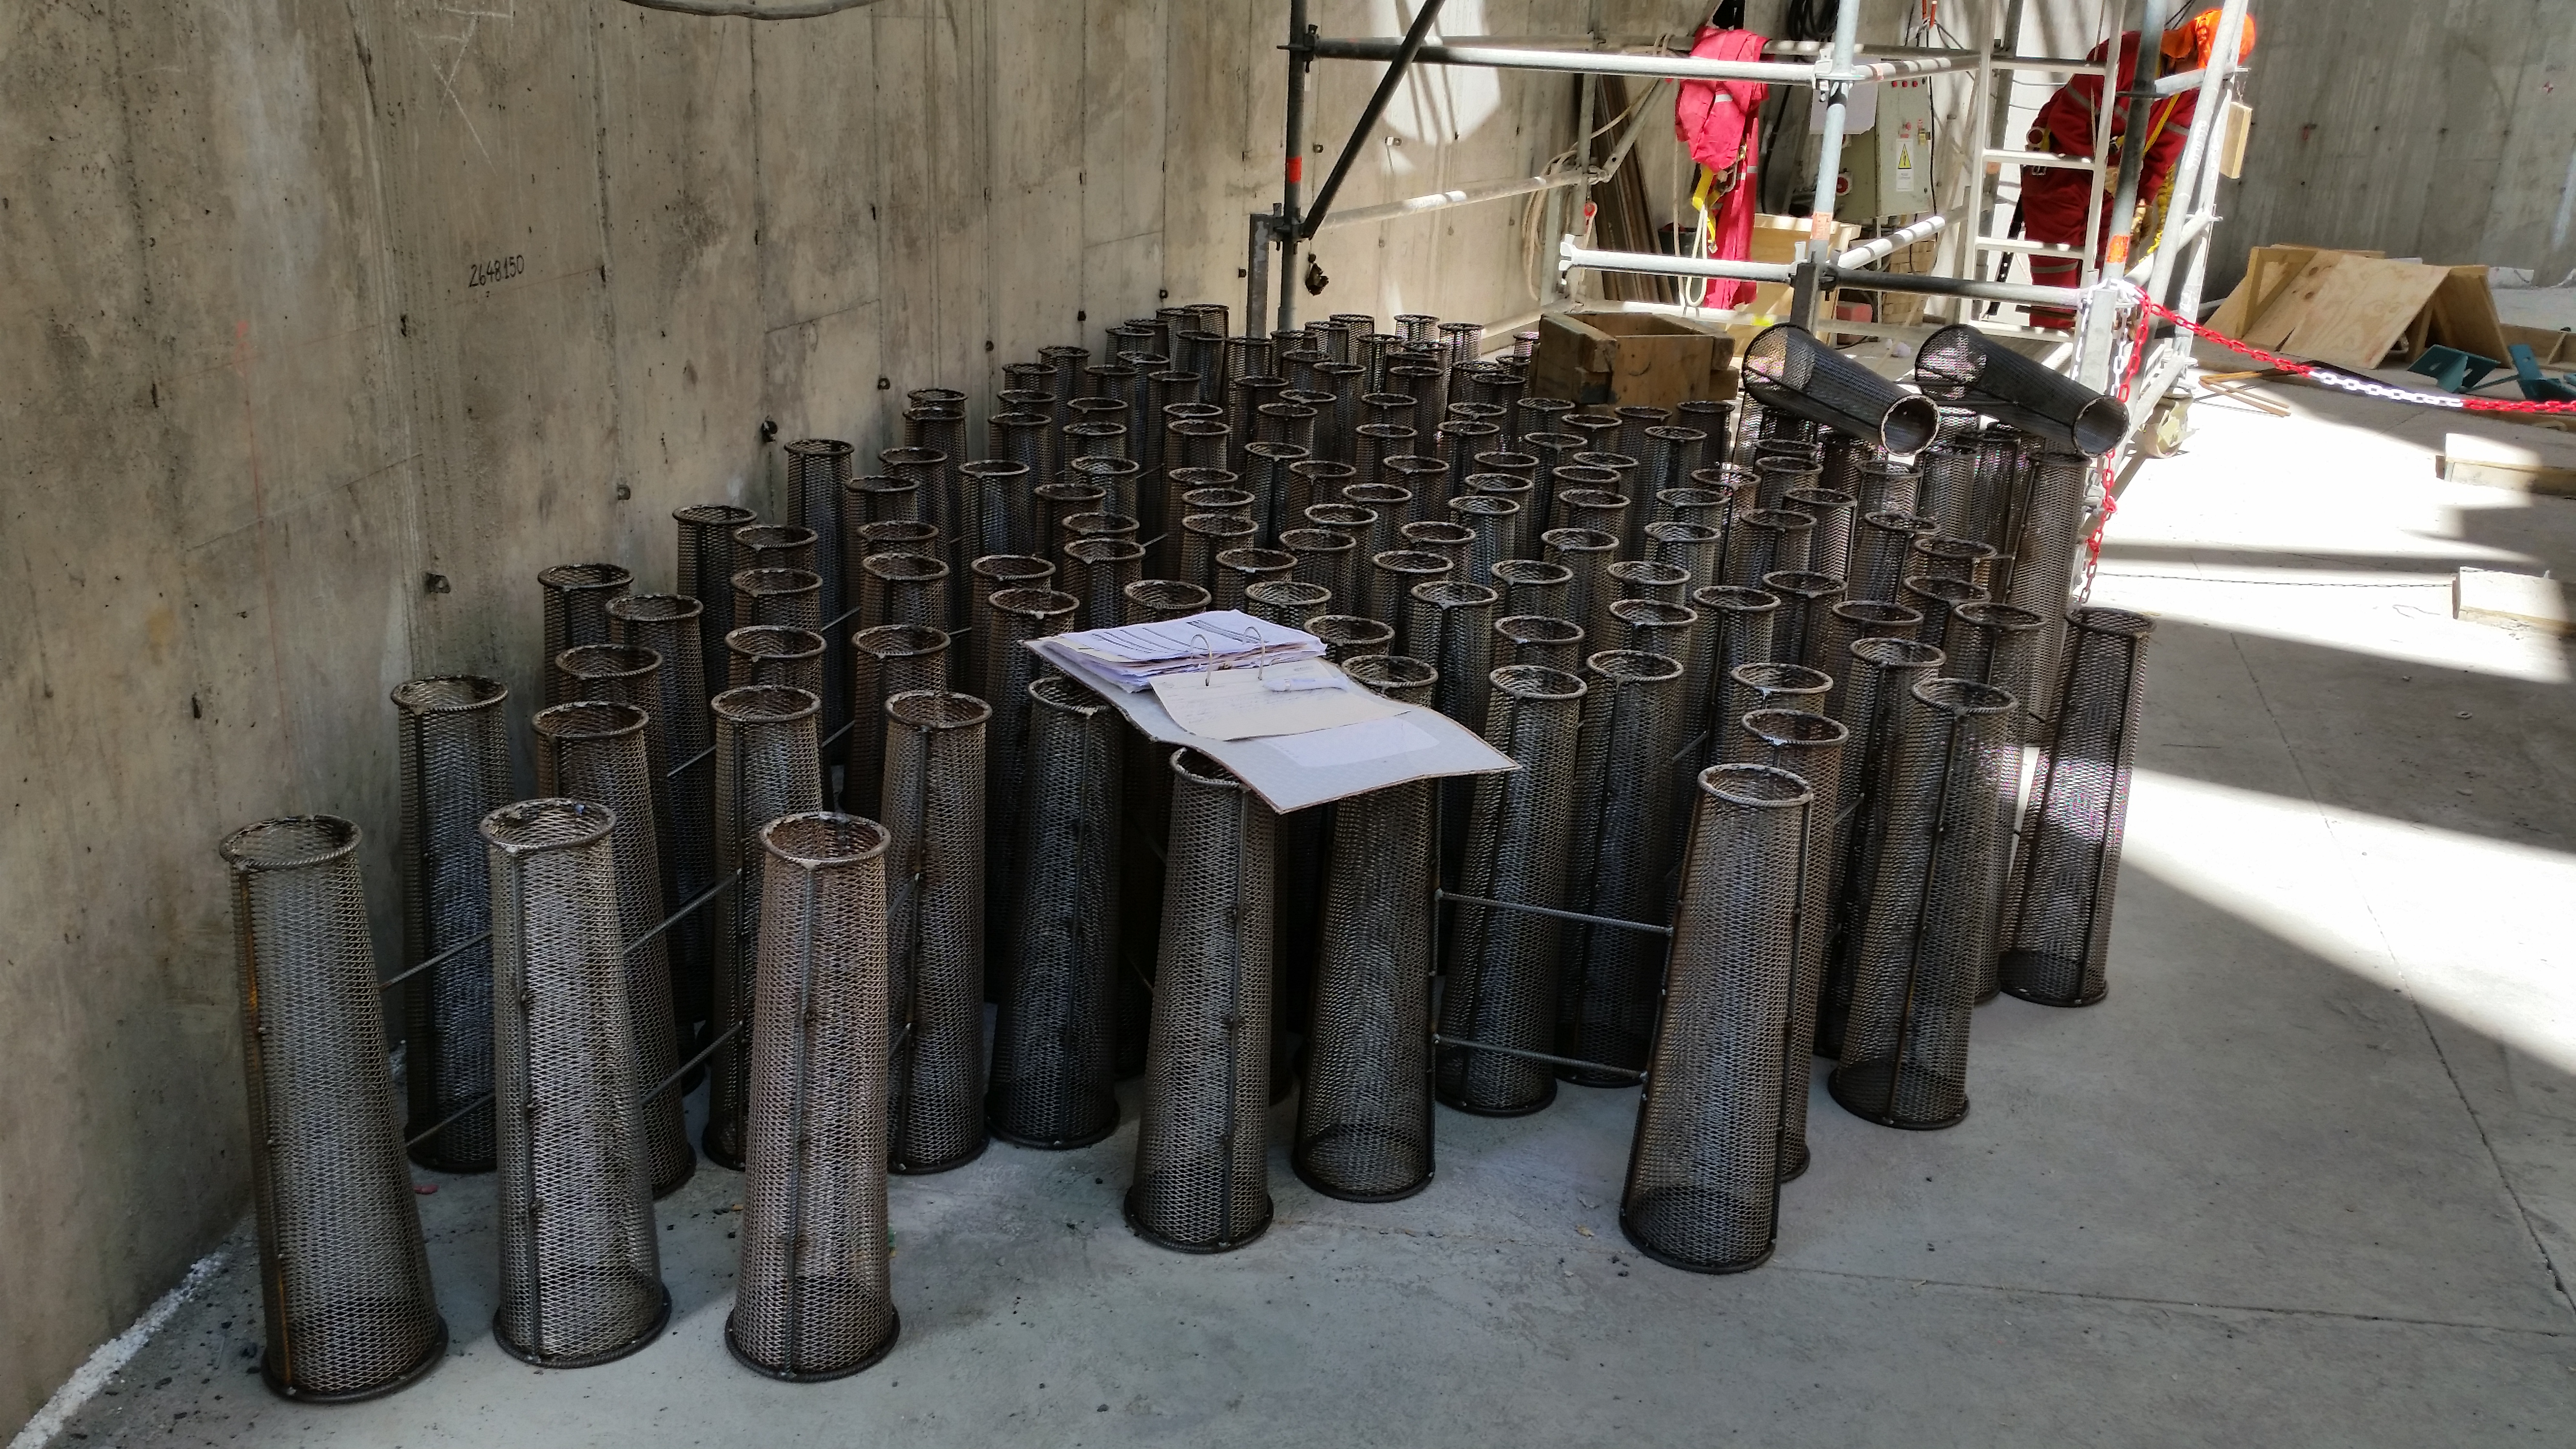

400 cones that will be installed in the top of the pier.

400 cones that will be installed in the top of the pier.

Credit: Rubin Observatory/NSF/AURA